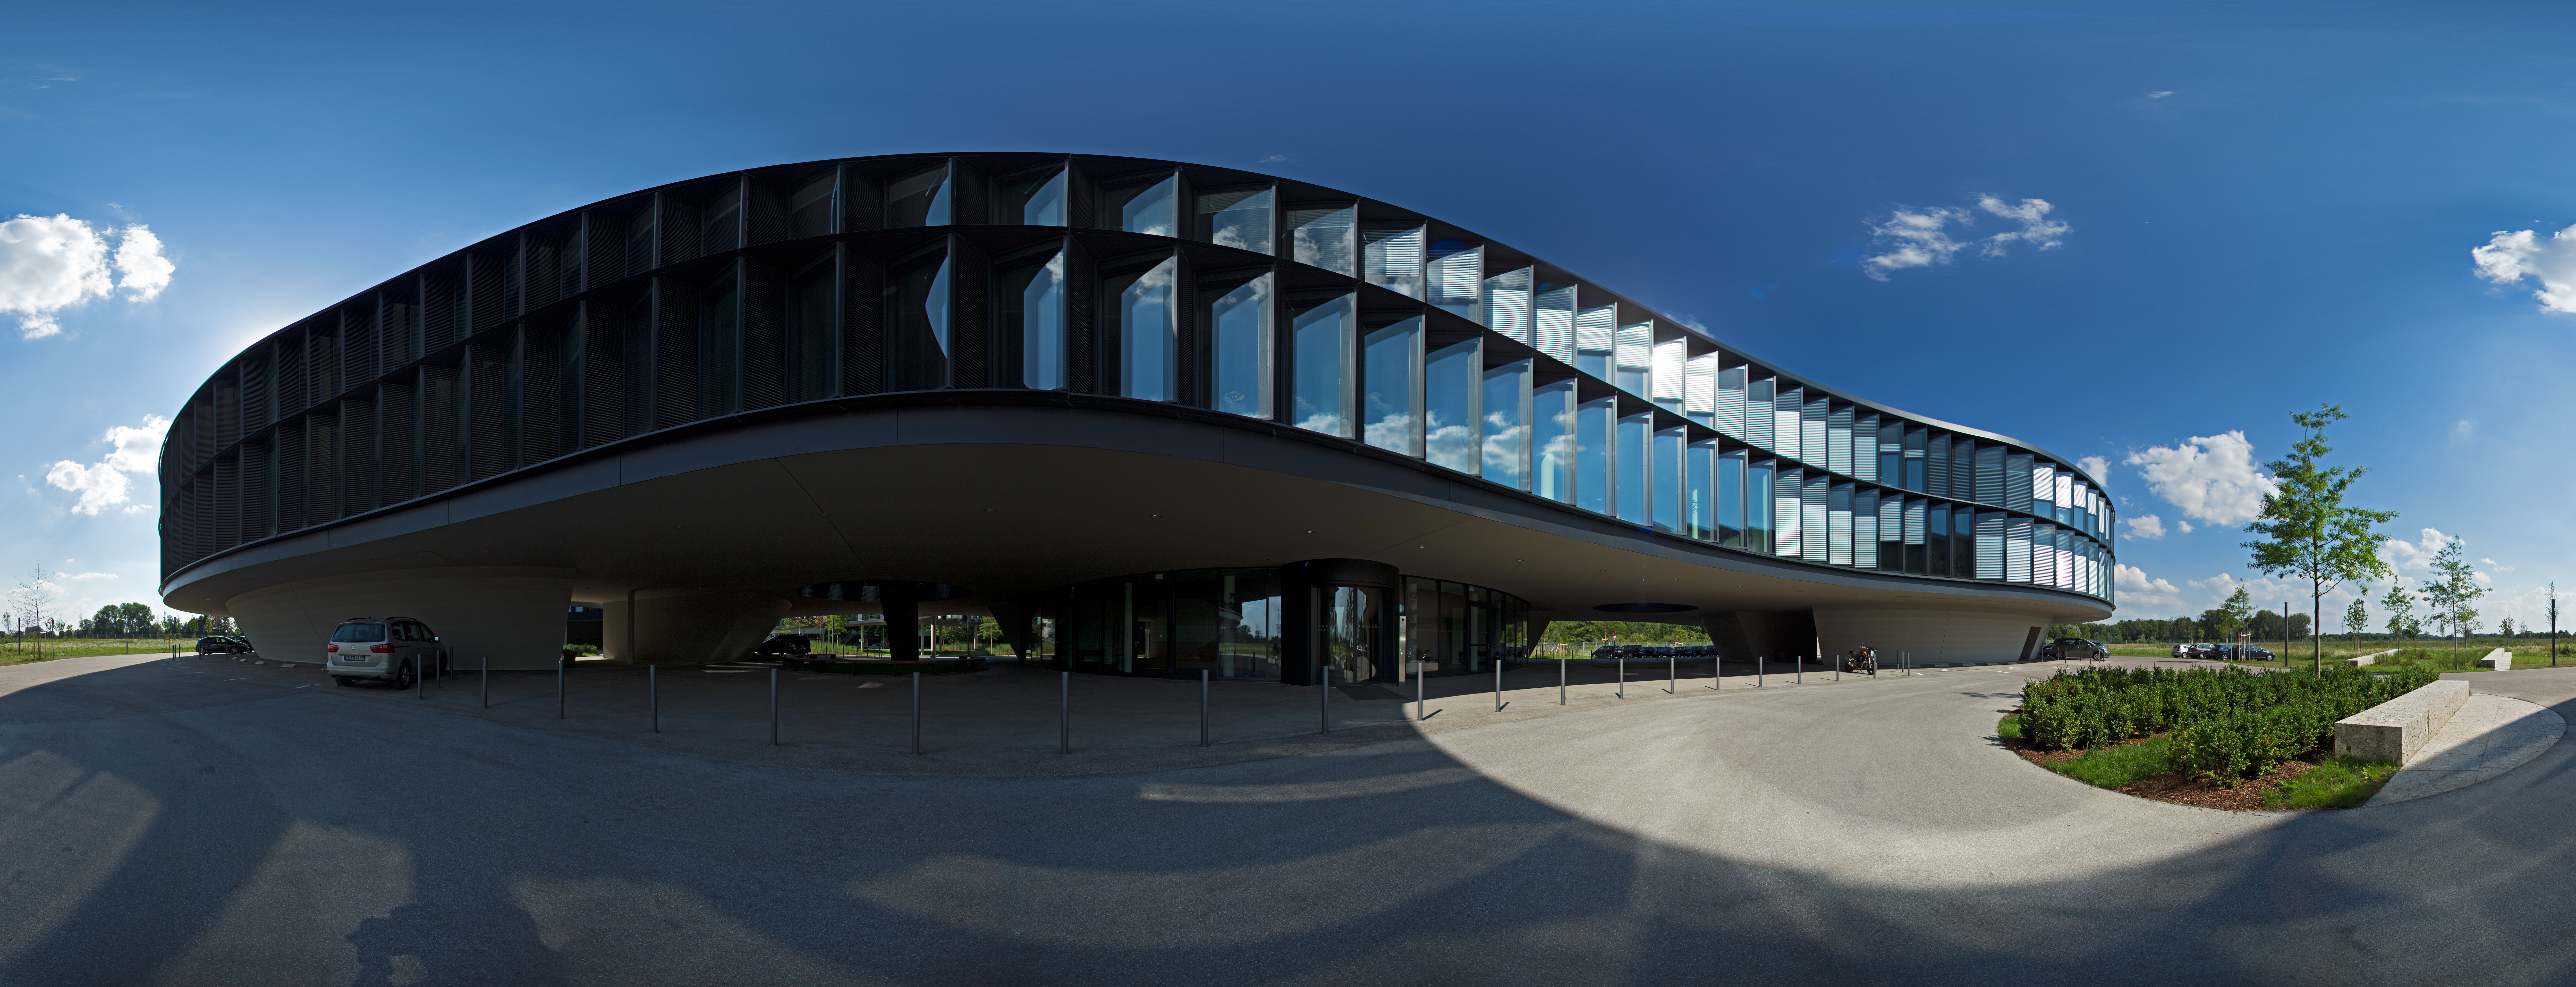

360-degree panorama of the ESO Headquarters

This equirectangular 360 degree panorama shows the extension of the ESO Headquarters in Garching, Germany.

Credit: ESO